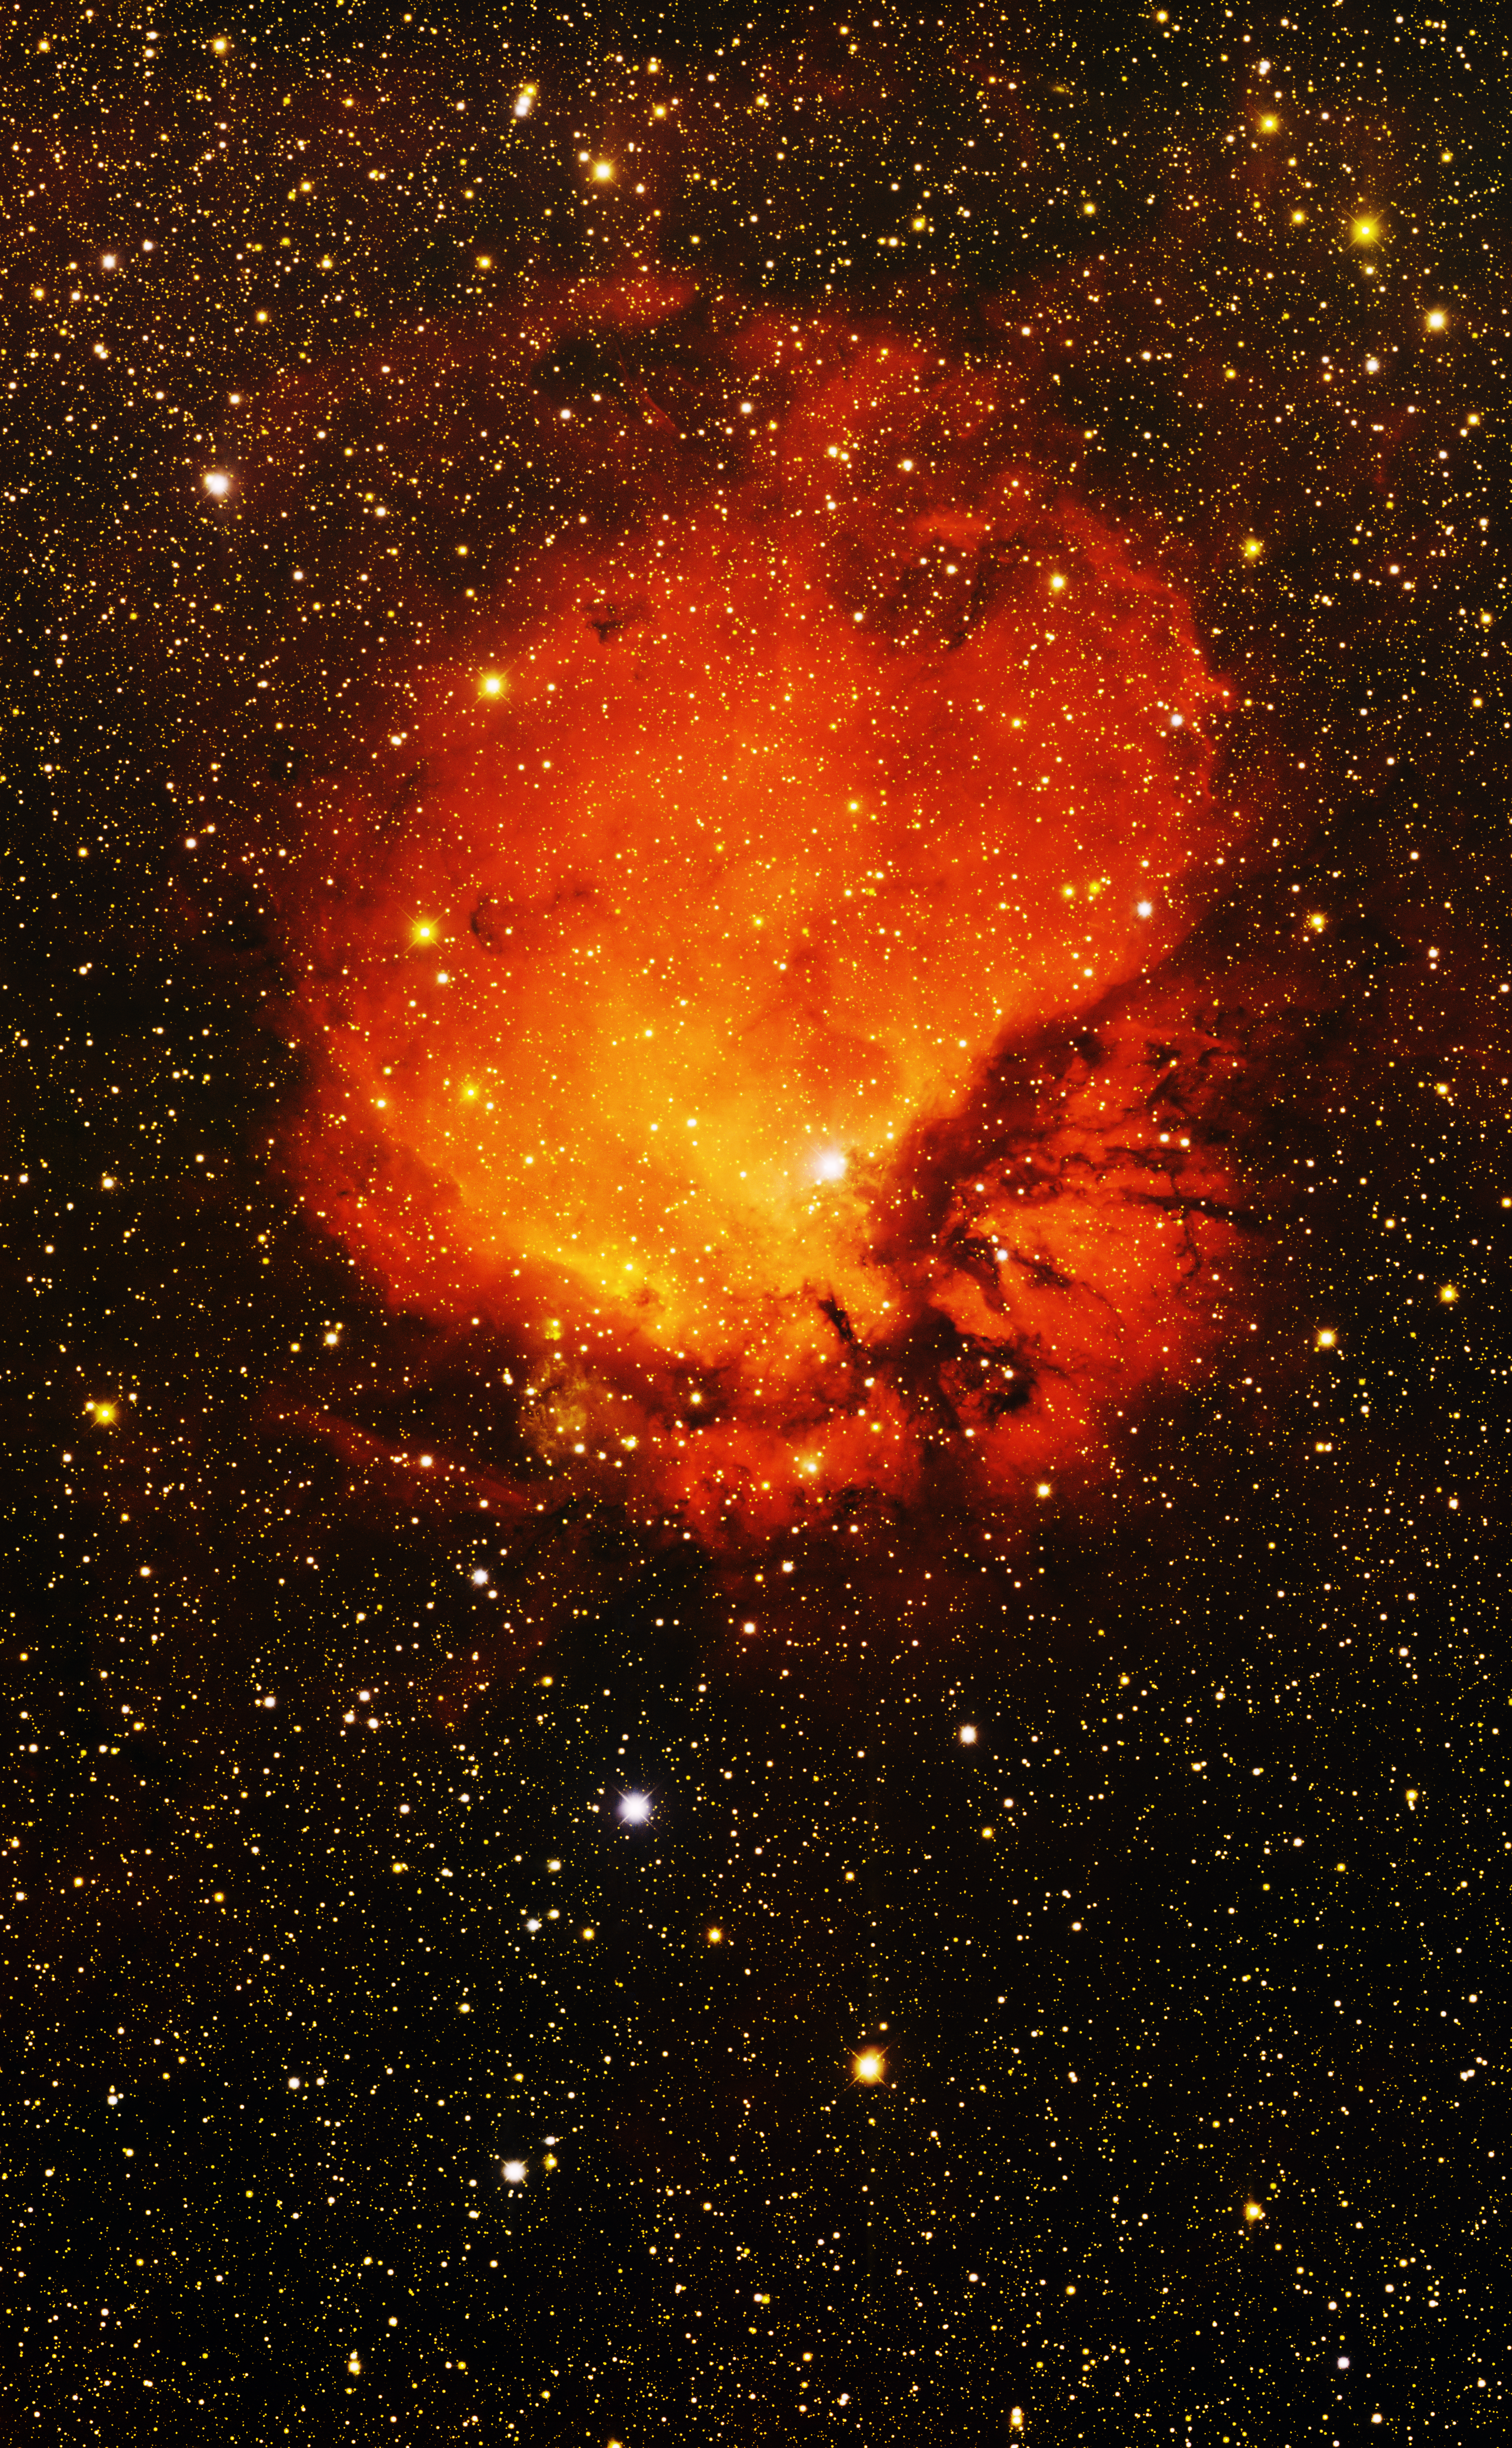

Sharpless 112, Emission Nebula

This image was obtained with the wide-field view of the Mosaic camera on the Mayall 4-meter telescope at Kitt Peak National Observatory. Sharpless 112 is an emission nebula. It is glowing deep red because the hydrogen gas in the nebula is energized by the star BD +45 3216 embedded within. This star is much more massive than our Sun, and emits copious amounts of ultraviolet (UV) light that causes the gas to glow. The image was generated with observations in B (blue), I (orange) and Hydrogen-Alpha (red) filters. In this image, North is right, East is up.

Credit: T.A. Rector (University of Alaska Anchorage) and H. Schweiker (WIYN and NOIRLab/NSF/AURA)